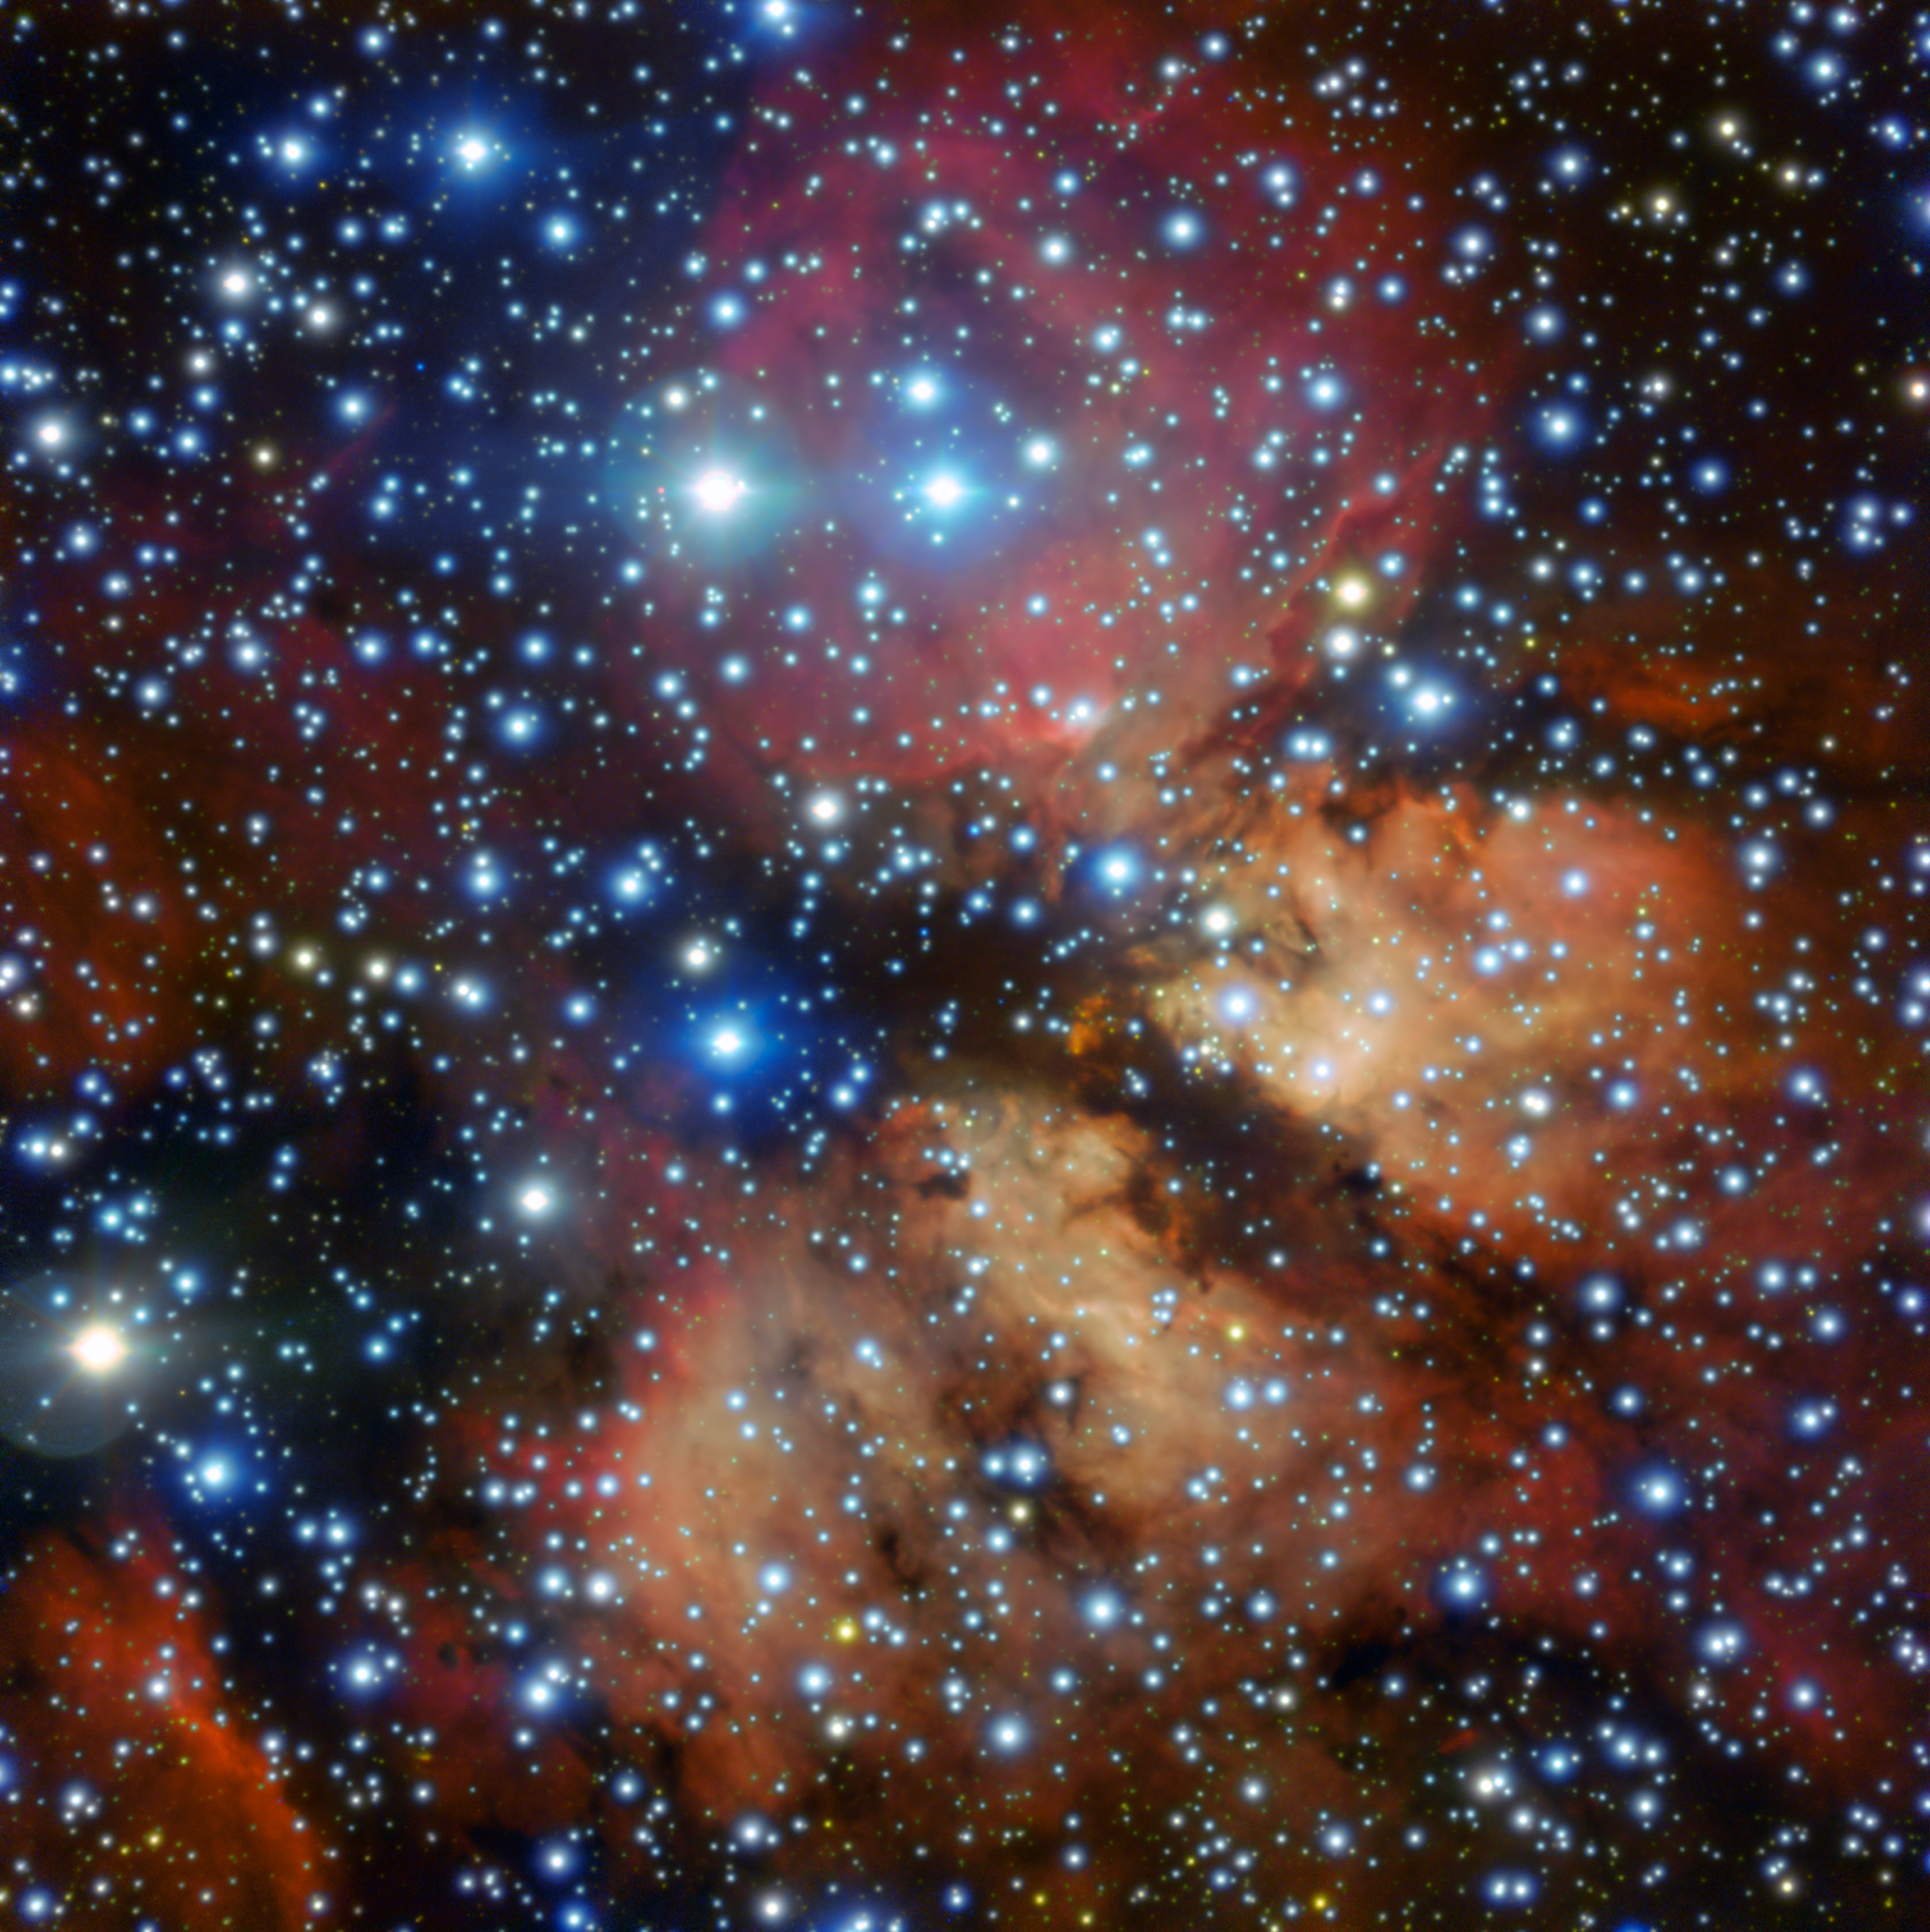

Caught “Pink-Handed”

The Milky Way contains many regions of starbirth — areas where new stars are springing to life within collapsing clumps of gas and dust. One such region, named Gum 26, is shown here as imaged by the FORS instrument on ESO’s Very Large Telescope in Chile.

Gum 26 is located roughly 20,000 light-years away in the southern constellation of Vela (The Sails). It is something known as an HII region or emission nebula, where the intense ultraviolet radiation streaming from newly-formed stars ionises the surrounding hydrogen gas, causing it to emit a faint pinkish glow. By catching new stars “pink-handed” in this manner, astronomers can learn more about the conditions under which stars arise, and study how they influence their cosmic environment.

This image was created as part of the ESO Cosmic Gems programme, an outreach initiative to produce images of interesting, intriguing or visually attractive objects using ESO telescopes, for the purposes of education and public outreach. The programme makes use of telescope time that cannot be used for science observations. All data collected may also be suitable for scientific purposes, and are made available to astronomers through ESO’s science archive.

Credit: ESO